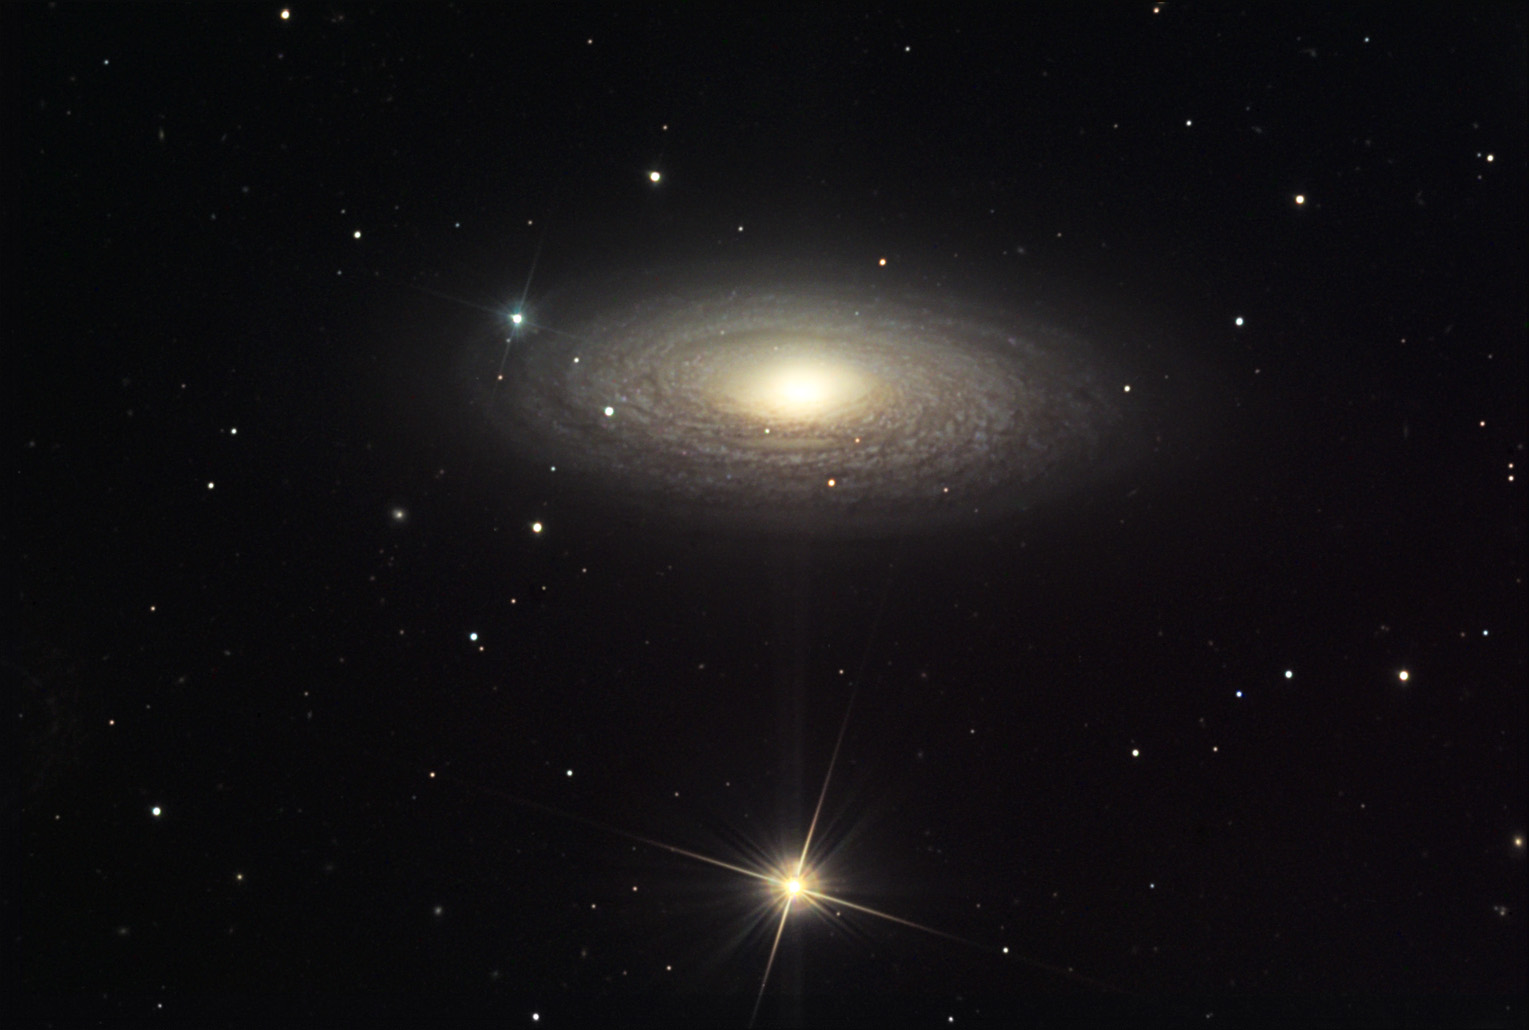

NGC 2841

NGC 2841 is a very delicate spiral galaxy with tightly wound arms. This galaxy is estimated to be 130,000 light years across (the Milky way is 100,000) and around 31 million light years away. Even in this relatively deep exposure the colors are rather muted due to the faintness of the galaxy. This galaxy has also had a history of supernovae explosions within it.

This image was taken as part of Advanced Observing Program (AOP) program at Kitt Peak Visitor Center during 2014.

Credit: KPNO/NOIRLab/NSF/AURA/Peter Kukol/Adam Block